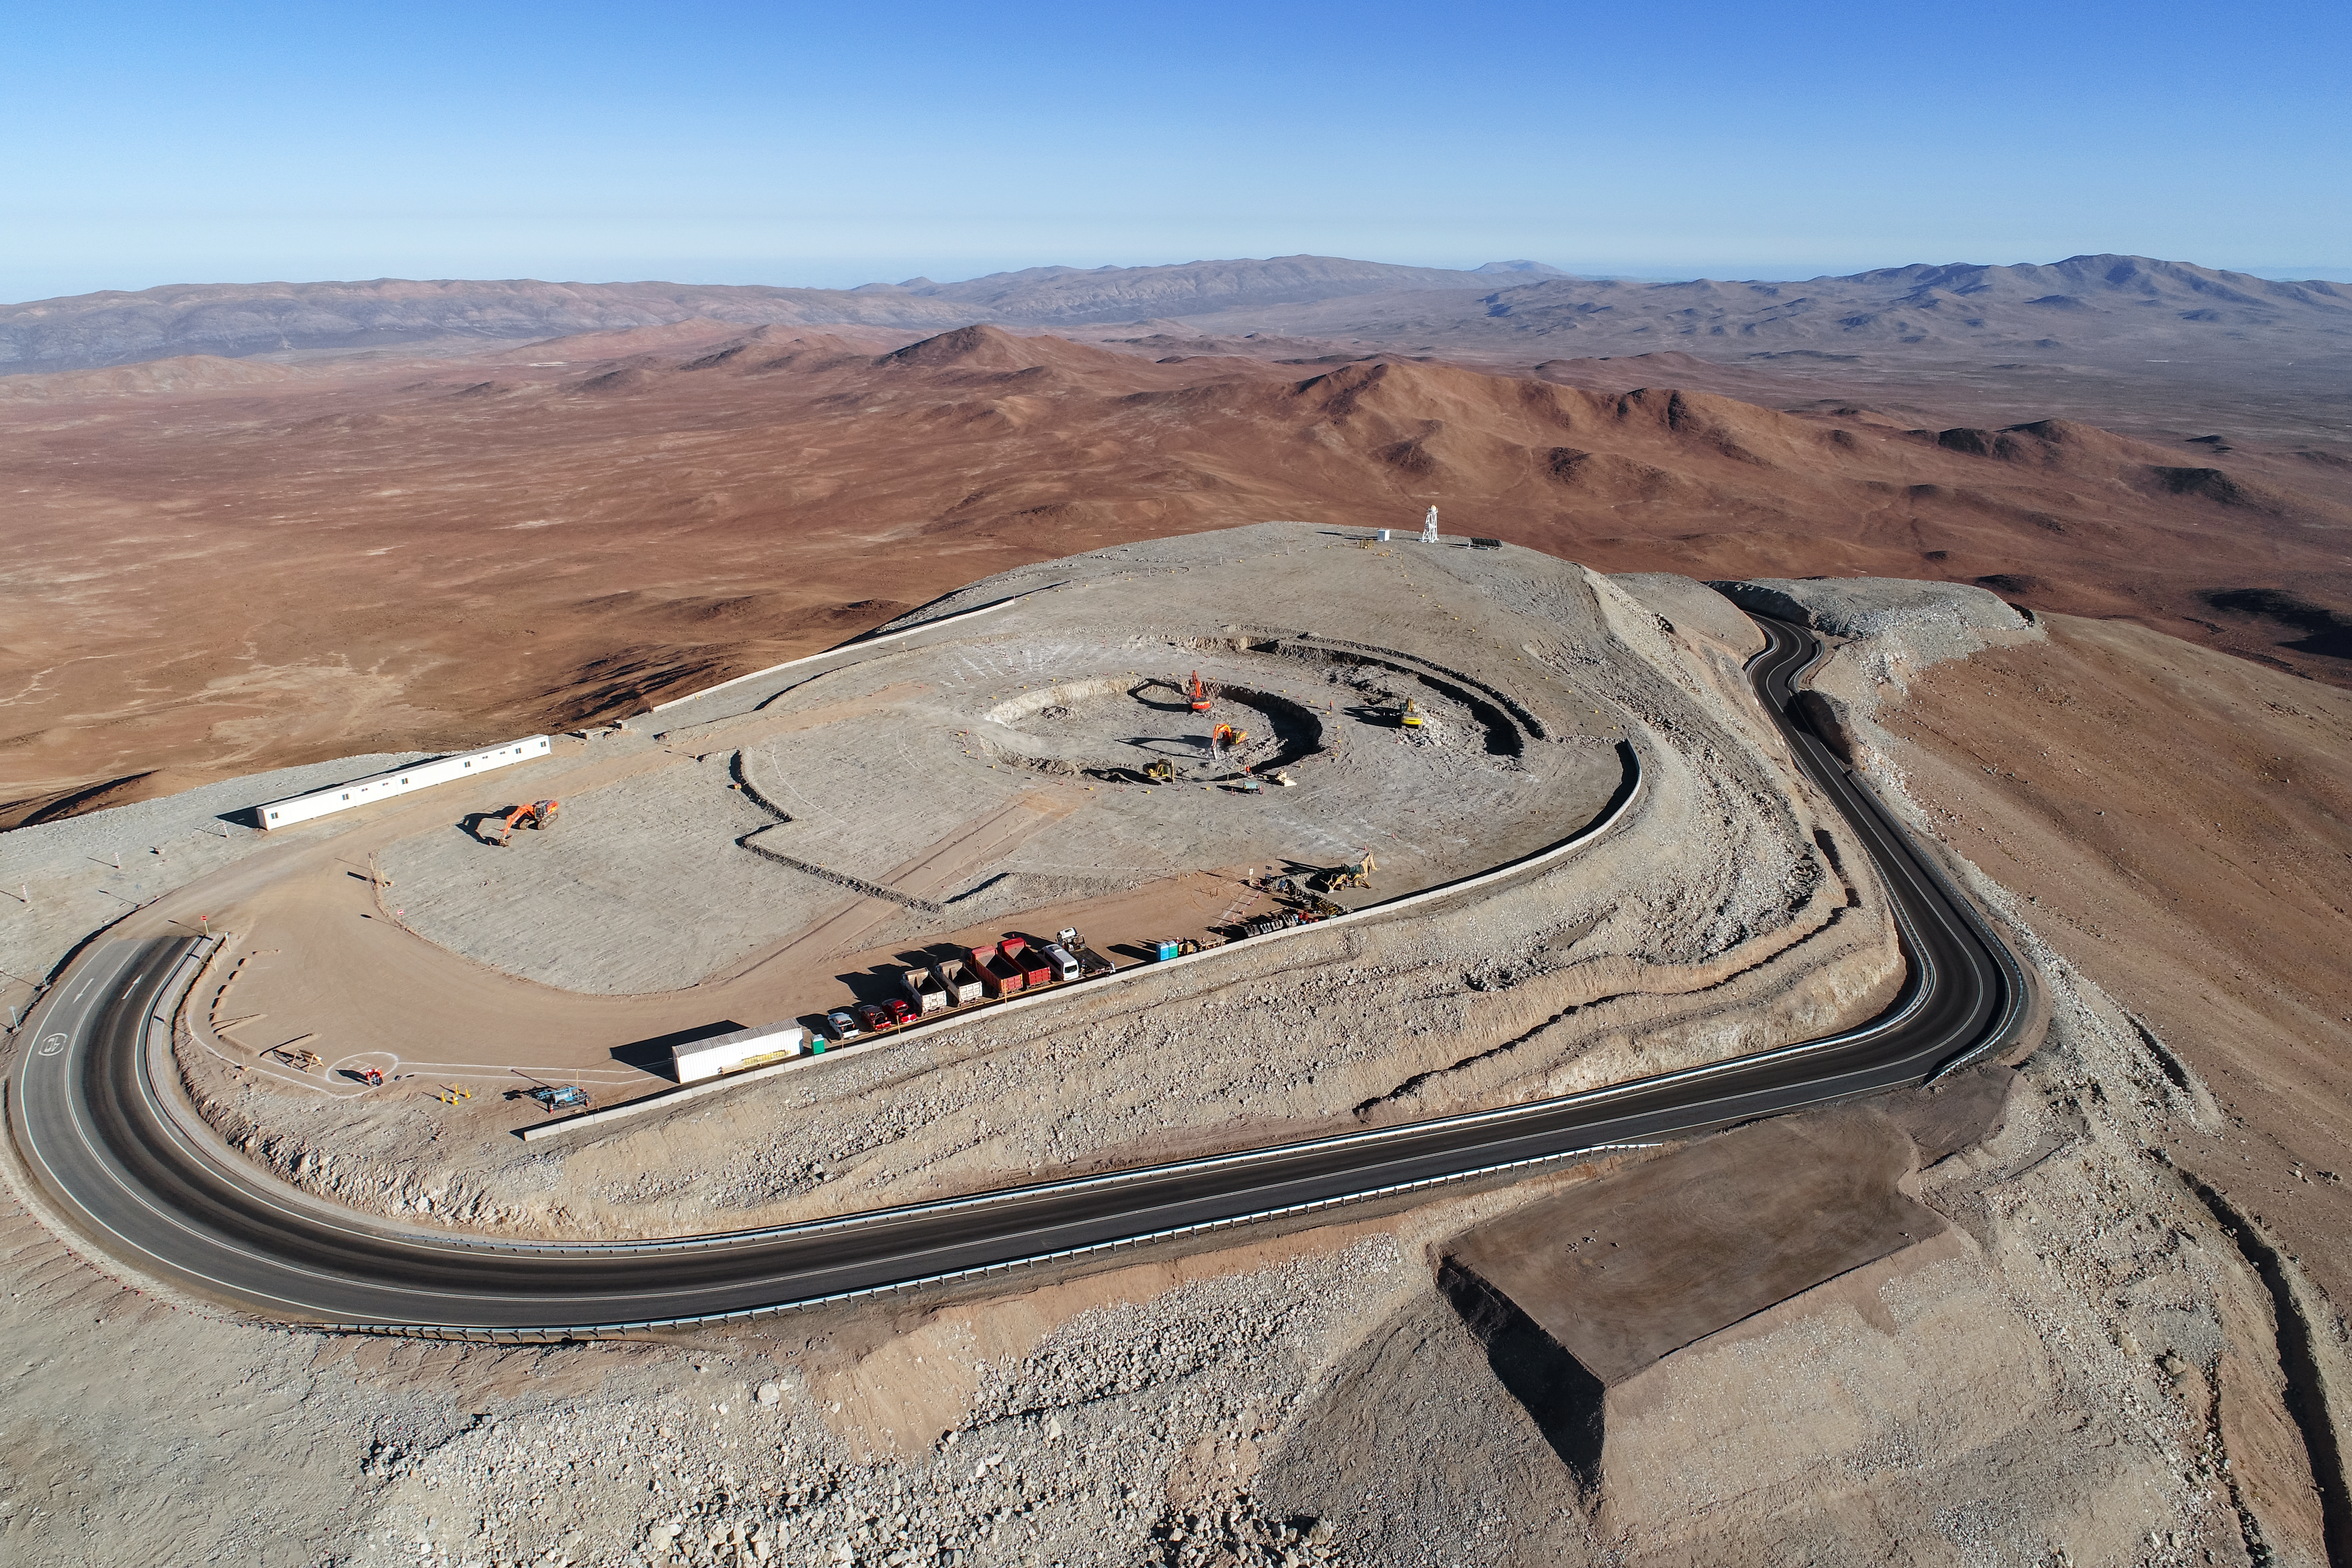

Groundbreaking new telescope

Construction site of the Extremely Large Telescope.

Credit: ESO/G. Hüdepohl